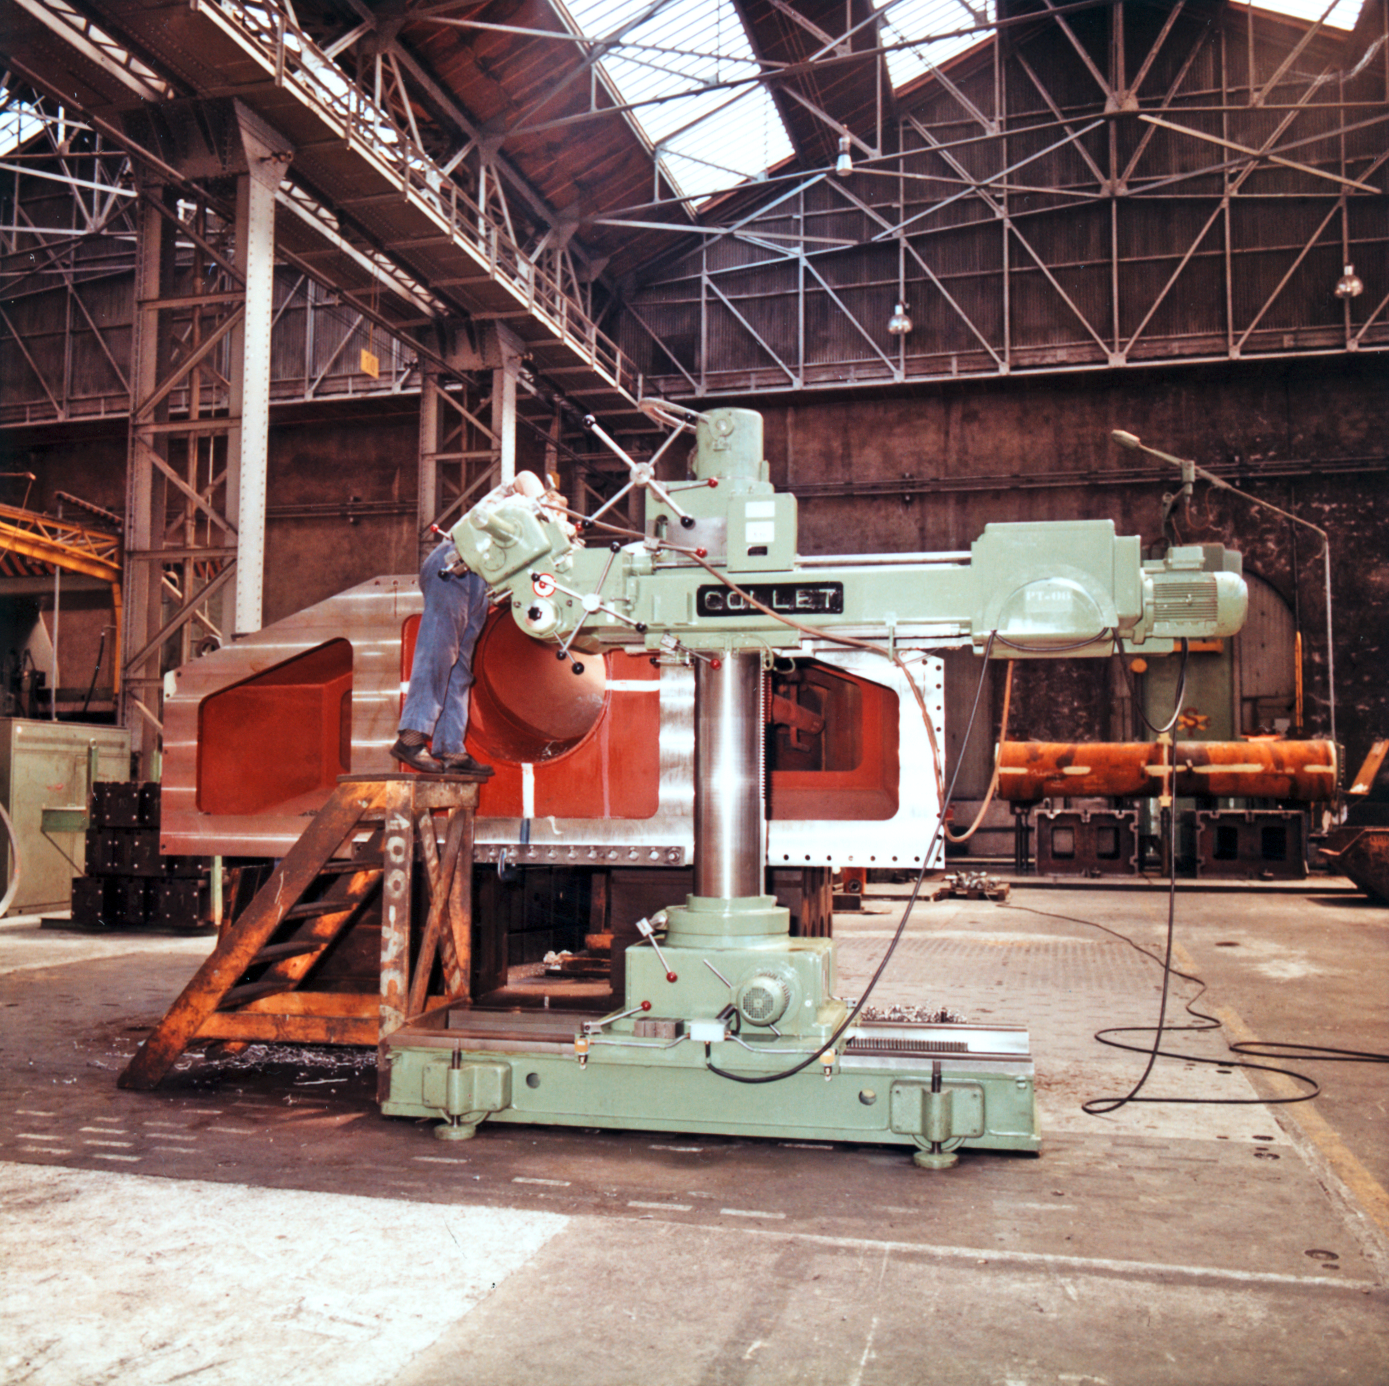

ESO 3.6-metre telescope manufacturing

Manufacturing the ESO 3.6-metre telescope at Creusot-Loire, St Chammond, France, circa 1974.

Credit: ESO